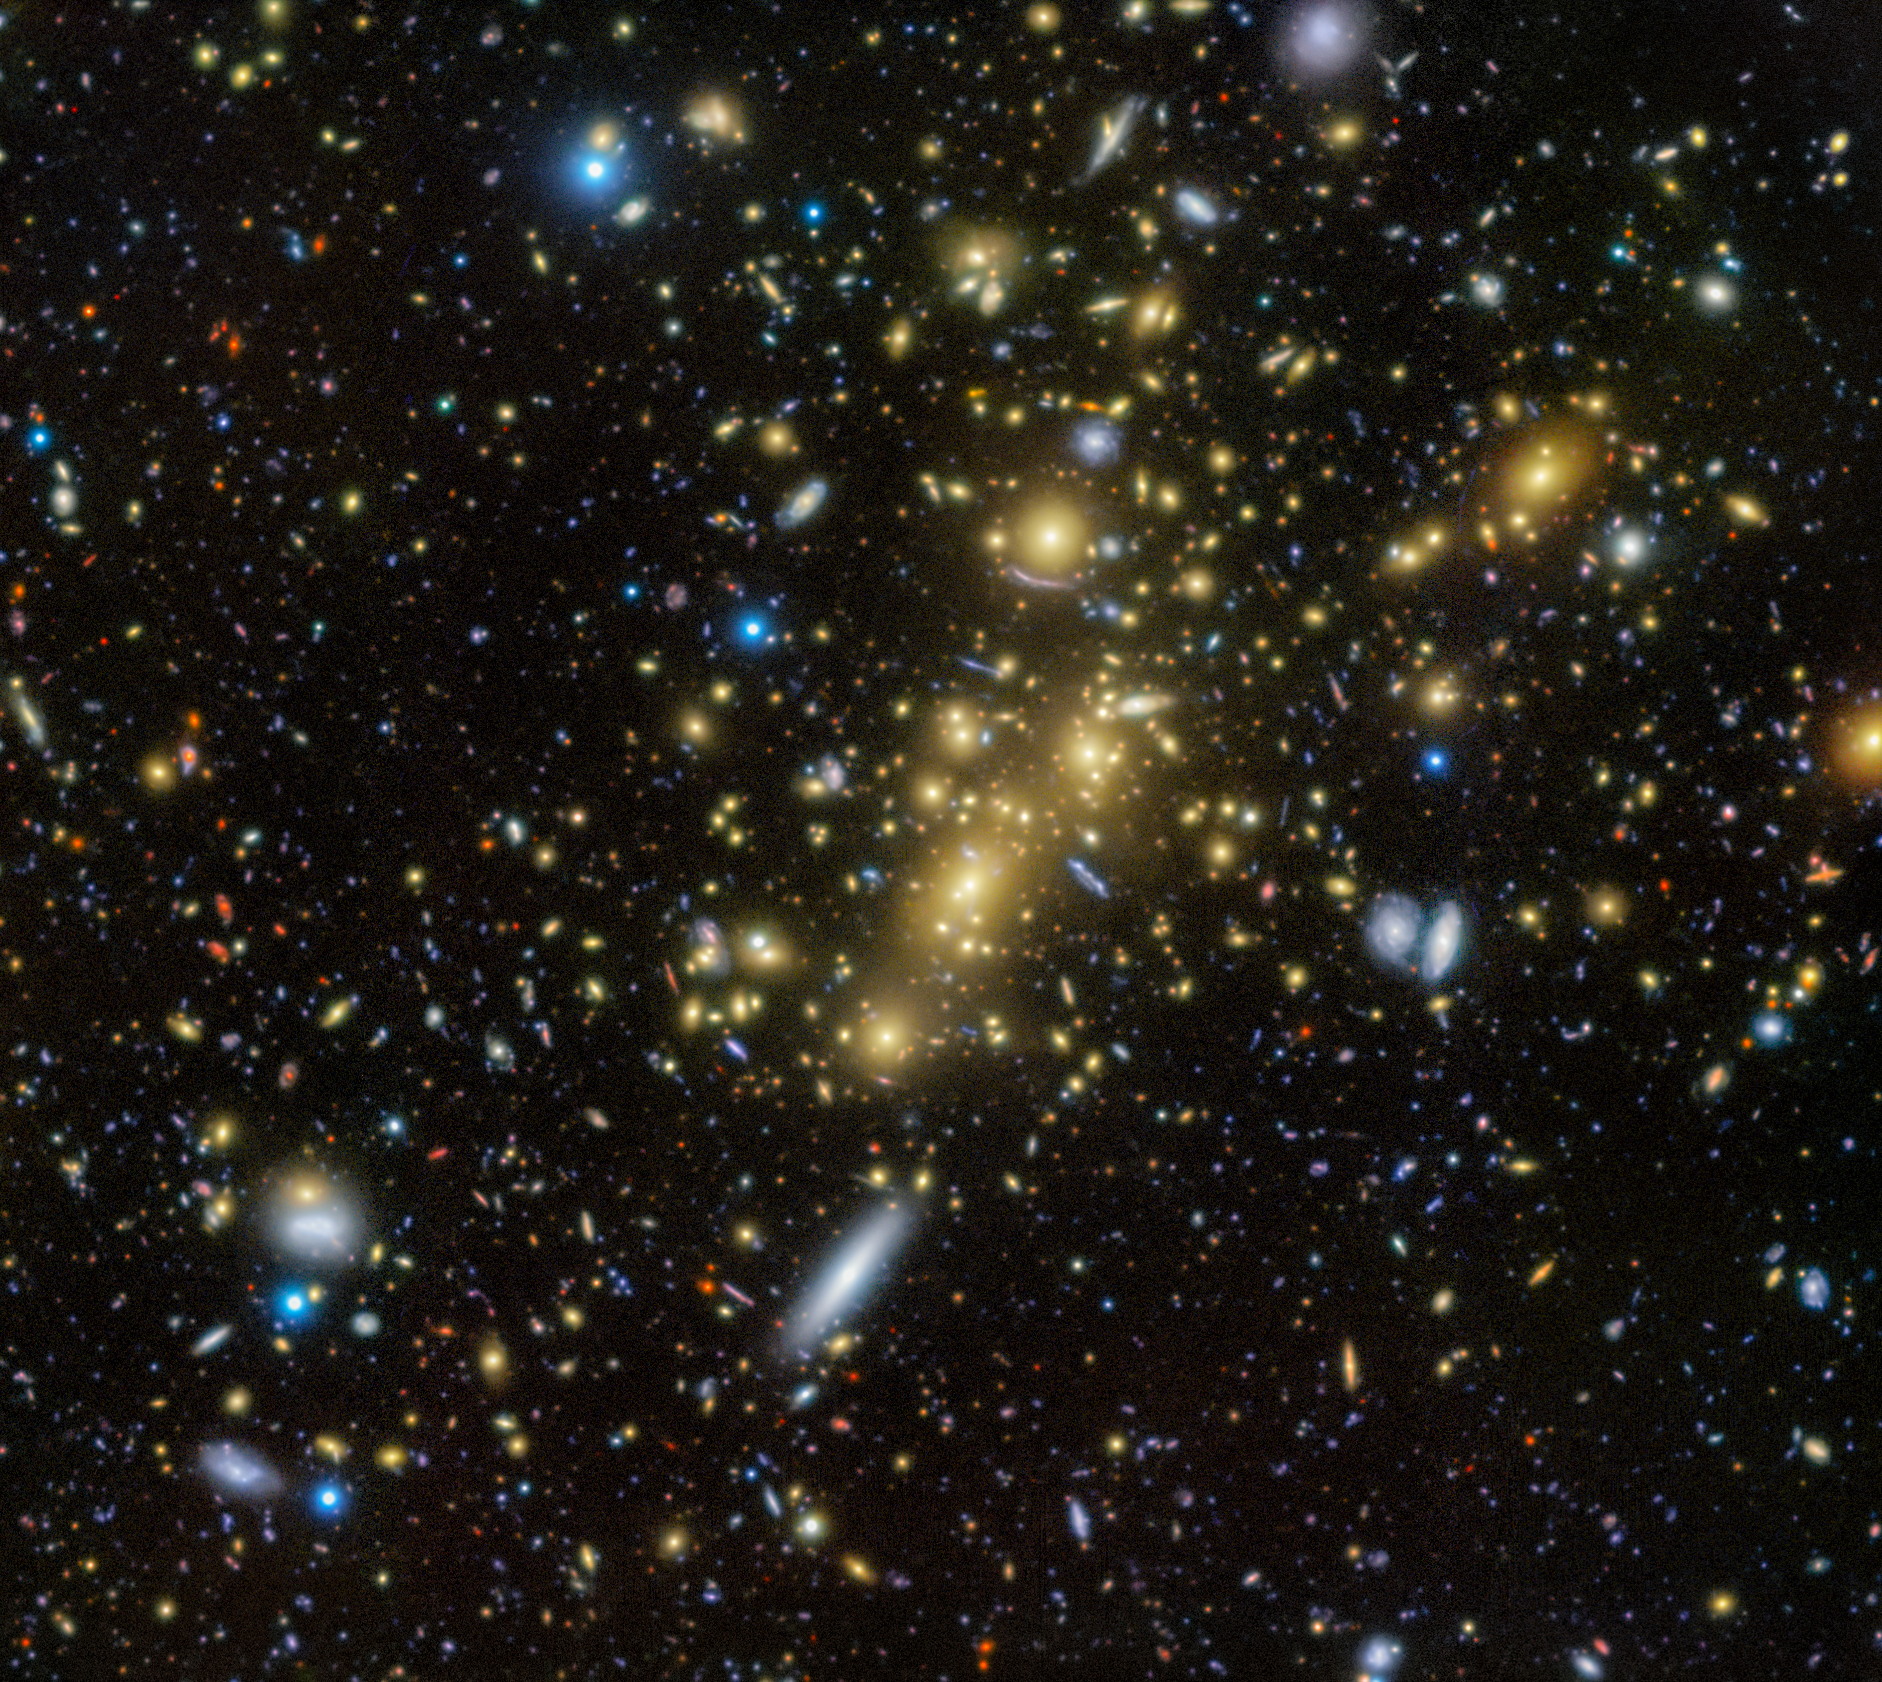

Cosmic Community of Abell 1489

Punctuating the deep black of this Image of the Week are hundreds of blobs of light, each one an entire galaxy in our Universe. Many of the yellowish points are members of the galaxy cluster Abell 1489, imaged here using the Gemini Multi-Object Spectrograph (GMOS) on Gemini North, one half of the International Gemini Observatory, supported in part by the U.S. National Science Foundation and operated by NSF NOIRLab.

Galaxy clusters are immense neighborhoods of galaxies gravitationally bound together. These massive formations serve as tools for astronomers to understand the Universe’s dark matter distribution, structure, and overall evolution. Astronomers classify galaxy clusters in several ways and have compiled multiple catalogs of clusters. This particular cluster has been labeled using the Abell classification scheme. Within this scheme, clusters are mainly sorted by their richness — the number of galaxies they contain — and their distance from us. Abell 1489 was categorized with a richness of Group 4. This means it has between 200 and 299 galaxies, which also makes it one of the richer clusters in the Abell catalogue.

Abell 1489 appears fainter in most telescopes than other galaxy clusters, indicating that the structure is immensely distant from Earth. Yet images like this demonstrate the sensitivity of instruments like GMOS to resolve this cluster’s distant light and reveal its richness. This abundance is of particular importance for future study: the mass of all these galaxies together makes this cluster behave as a ‘magnifying glass’ to view light sources that are even farther away. These effects of gravitational lensing are visible as arcs of light, such as in the upper middle section of this image. The Gemini telescopes are some of the few telescopes that can show lensing in such clarity.

Credit: International Gemini Observatory/NOIRLab/NSF/AURAImage Processing: J. Miller & M. Rodriguez (International Gemini Observatory/NSF NOIRLab), M. Zamani (NSF NOIRLab) Acknowledgments: PI: Adi Zitrin (Ben-Gurion University of the Negev)